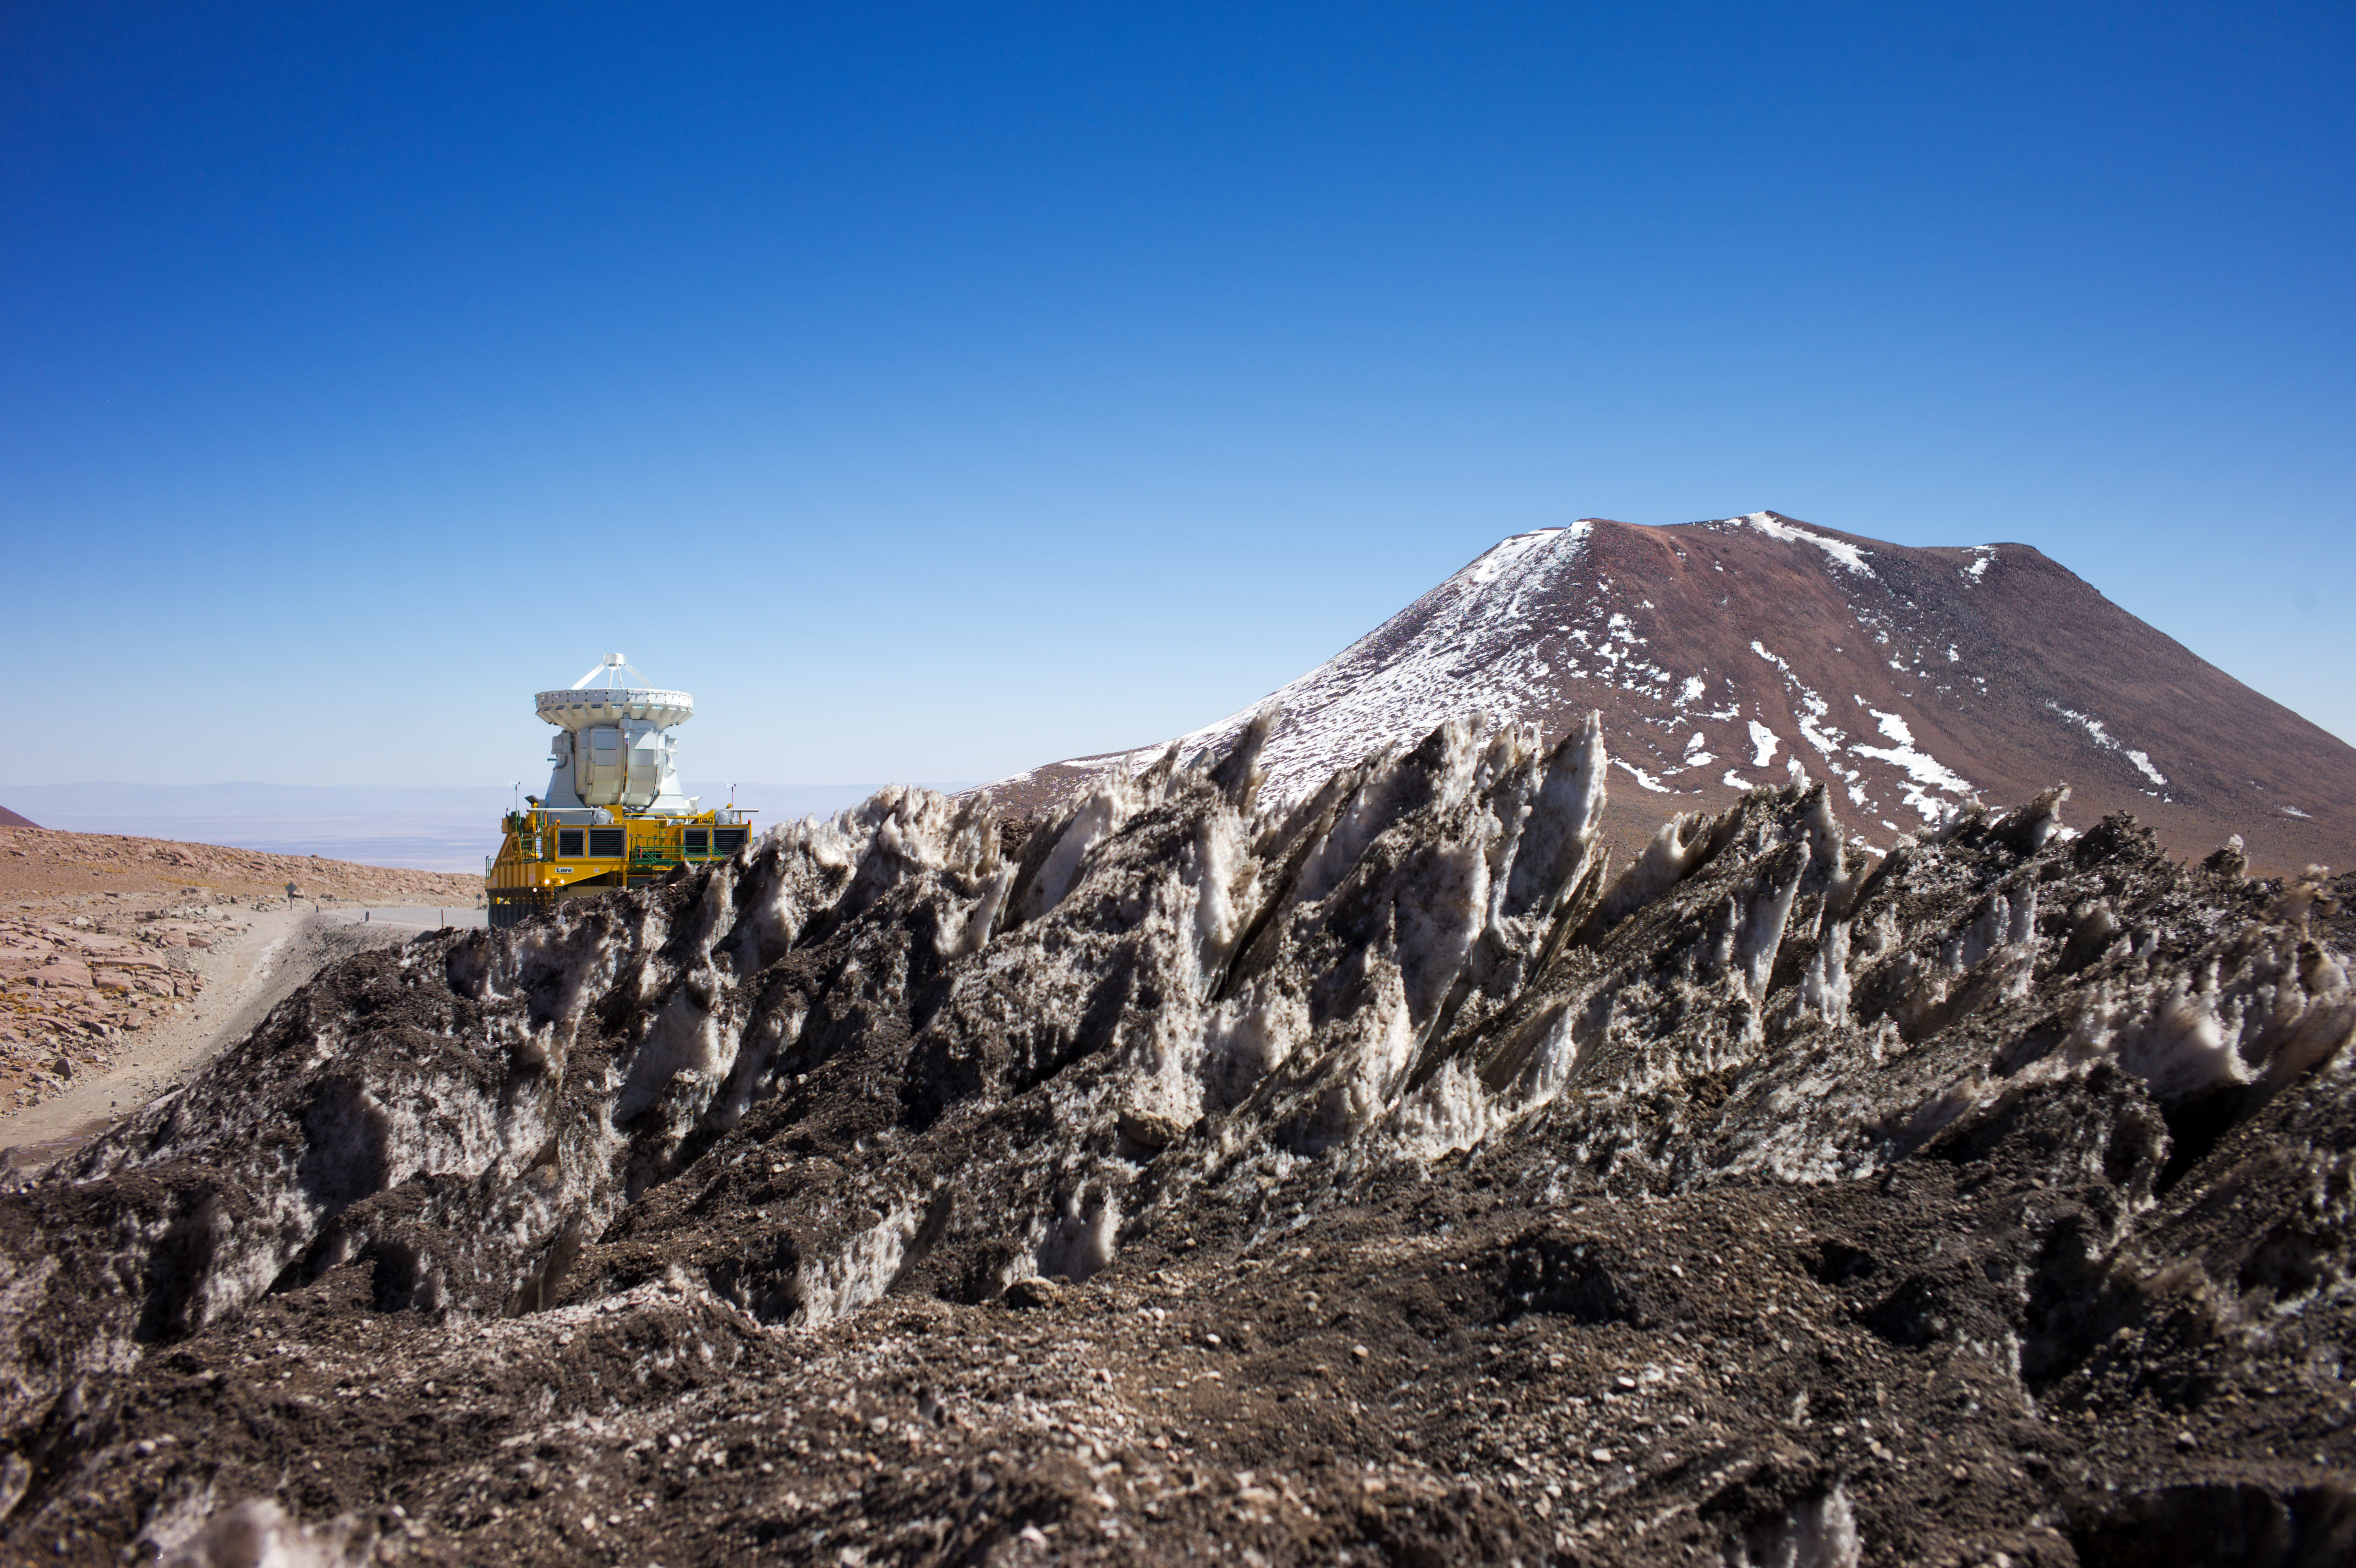

Transport of a 7-meter diameter Japanese antenna

Transport of a 7-meter diameter Japanese antenna.

Credit: ESO